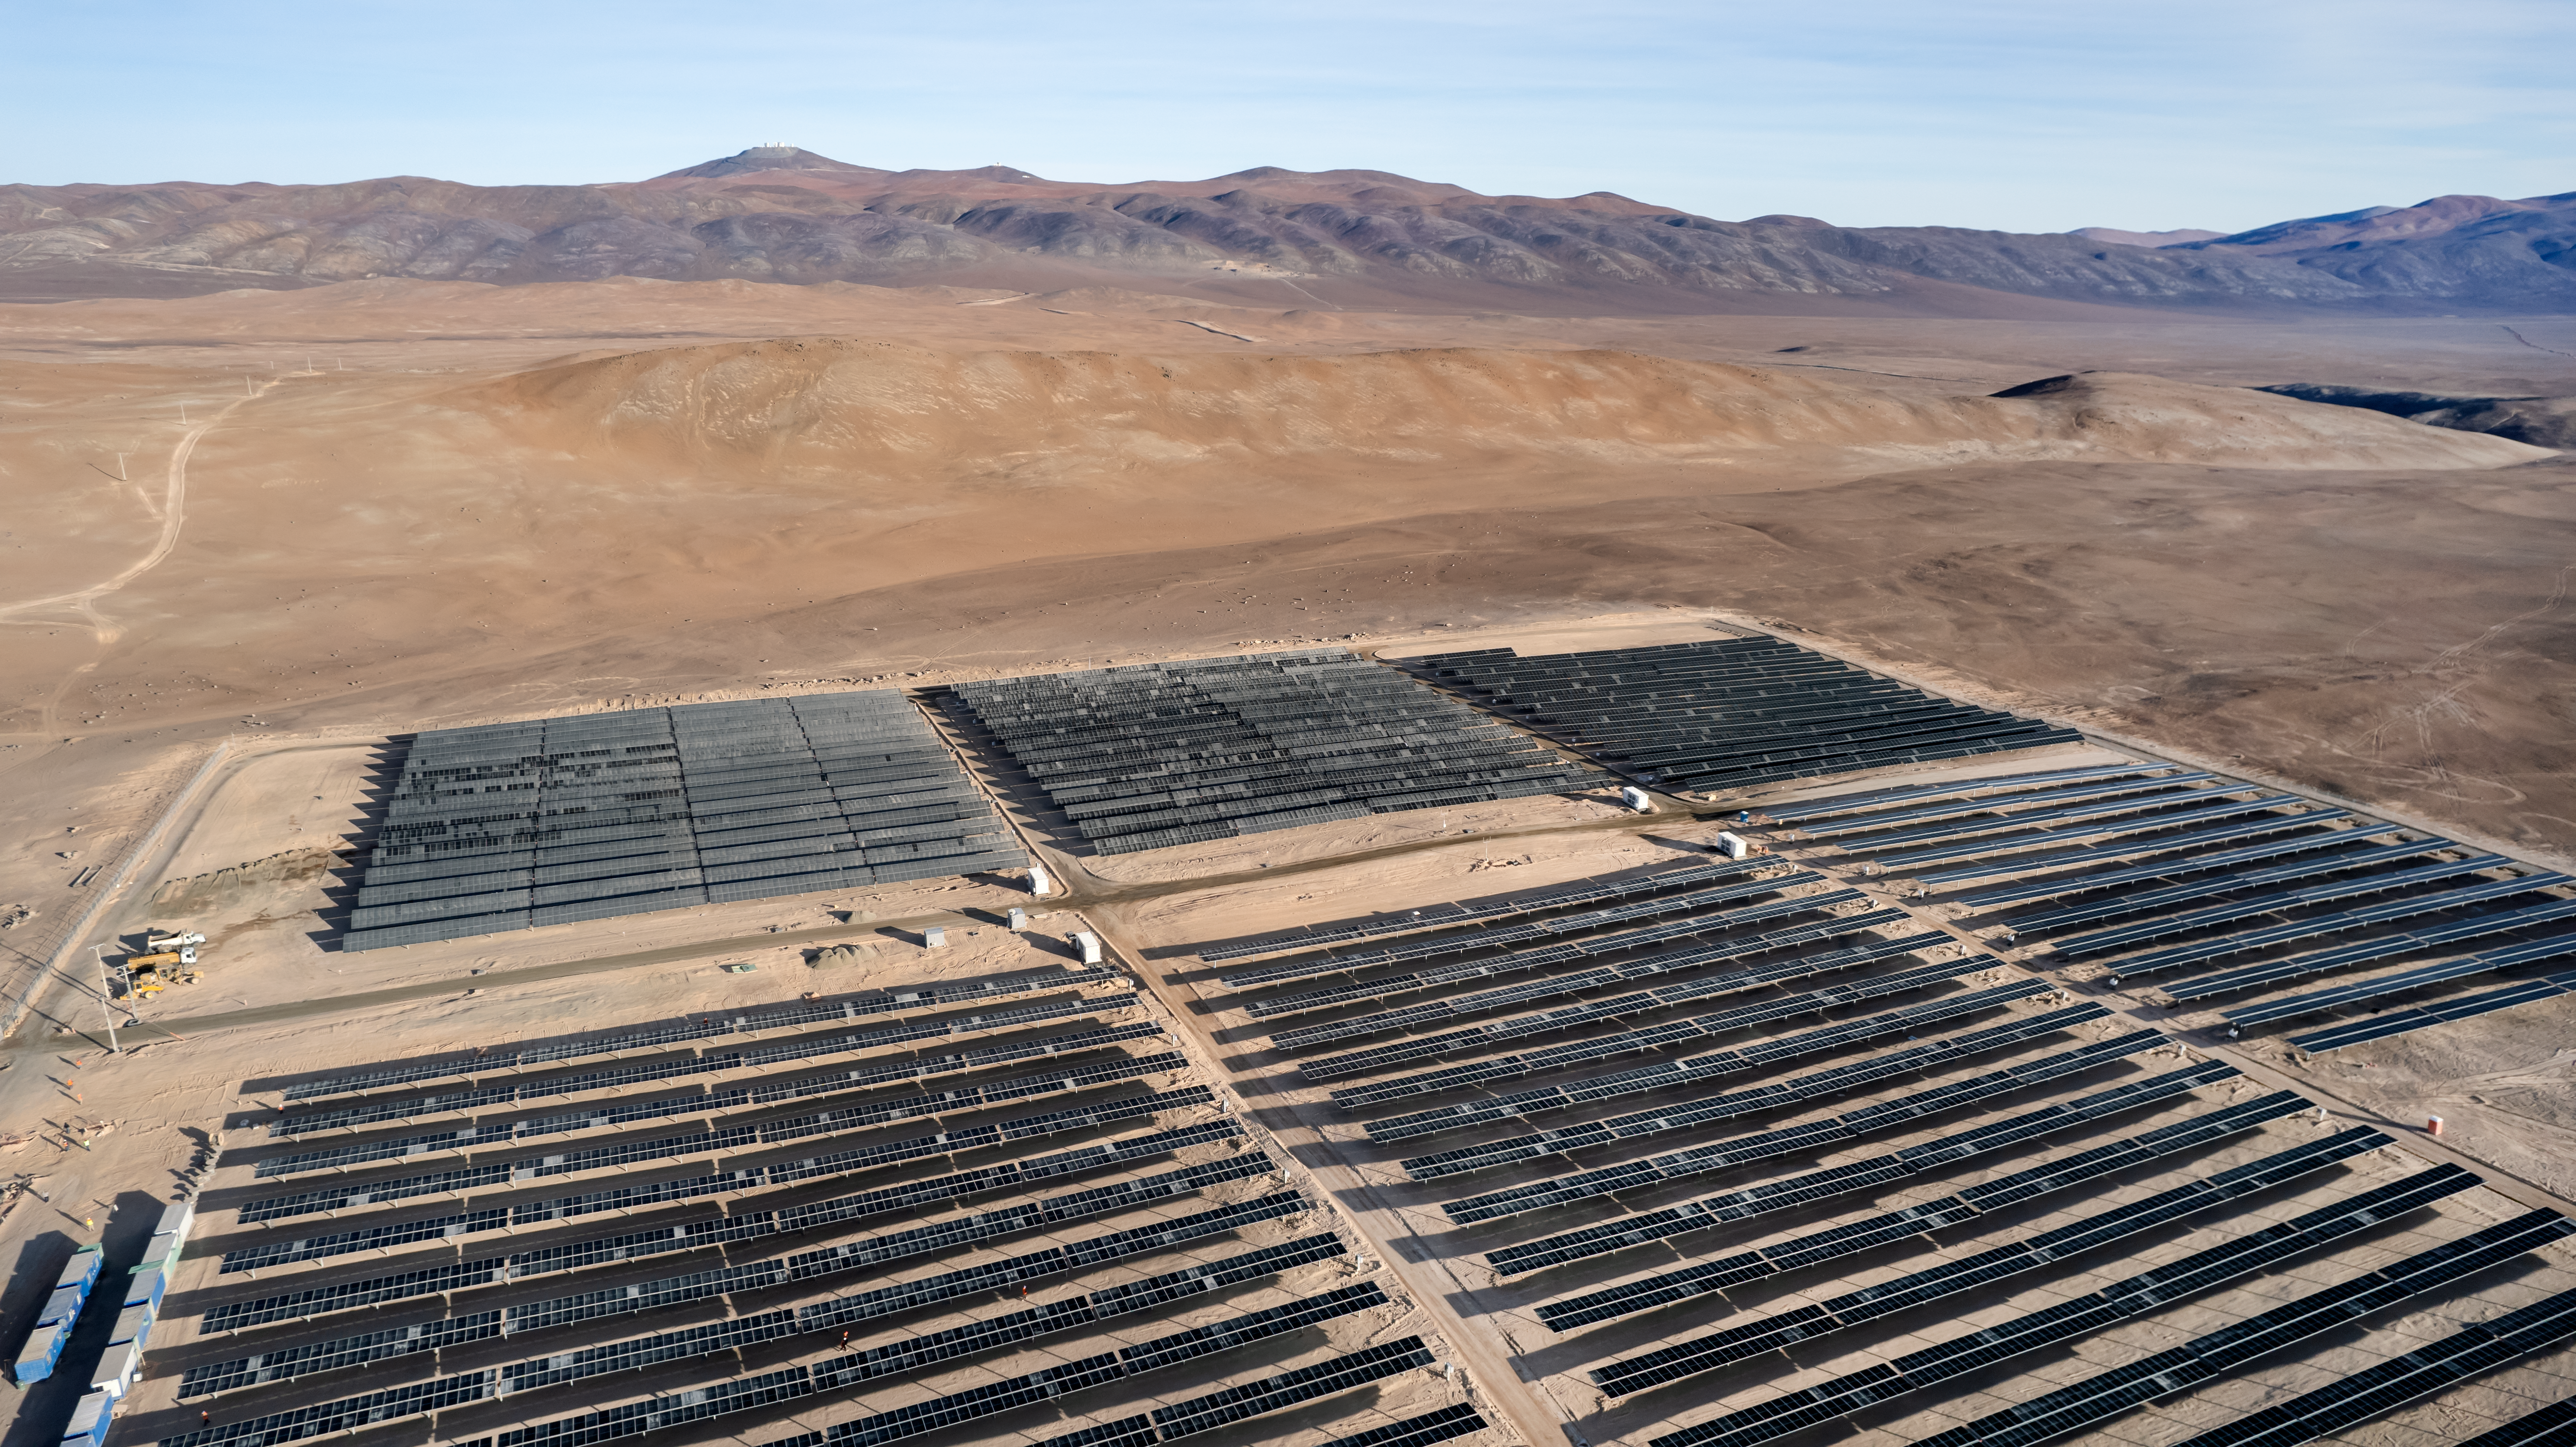

The Paranal-Armazones photovoltaic plant

This image shows the photovoltaic power plant that supplies electricity to ESO's Paranal Observatory and the ESO's ELT construction site at Cerro Armazones during the day. This solar power plant is the highest generation capacity in Chile dedicated to astronomy.

In the images' horizon, ESO's Very Large Telescope domes can be seen over the top of Cerro Paranal.

Credit: ESO